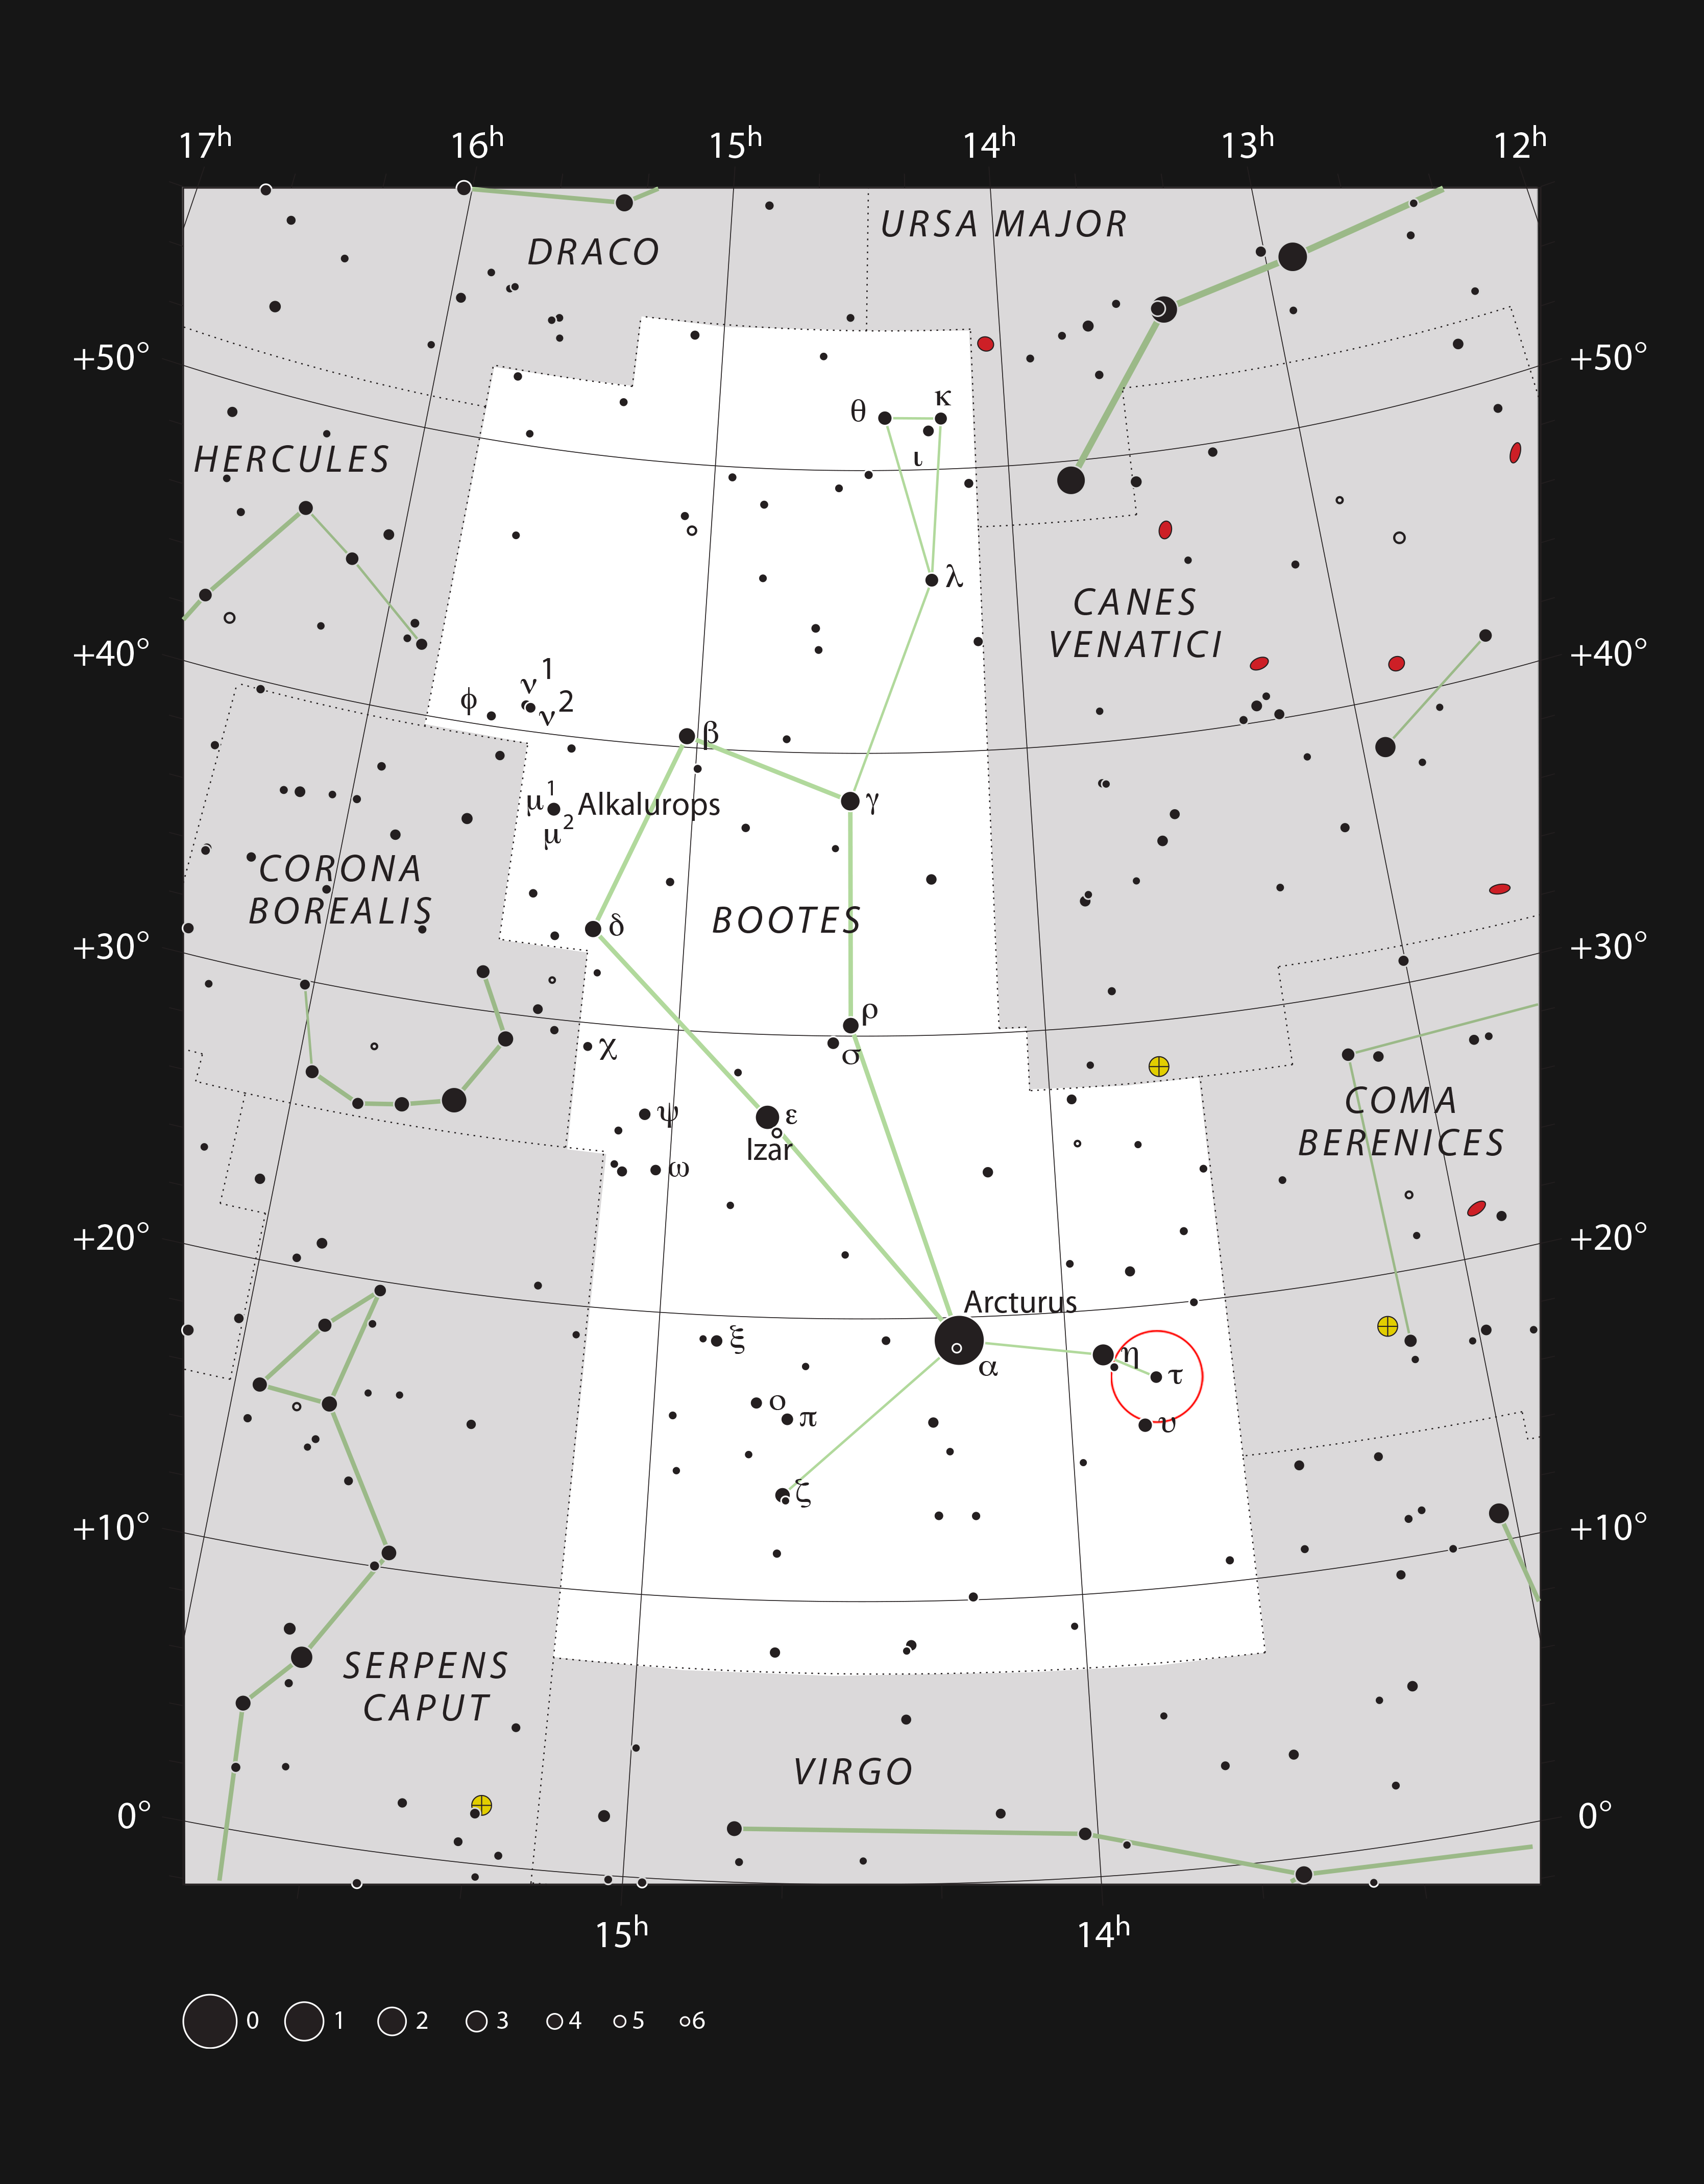

The parent star of the famous exoplanet Tau Boötis b

This chart shows the location of the star Tau Boötis in the constellation of Bootes (The Herdsman). This map shows most of the stars visible to the unaided eye under good conditions, and the location of the star itself is marked with a red circle. The star is easily seen with the unaided eye but the planet orbiting it has only just been detected directly from its own light using the ESO VLT.

Credit: ESO, IAU and Sky & Telescope